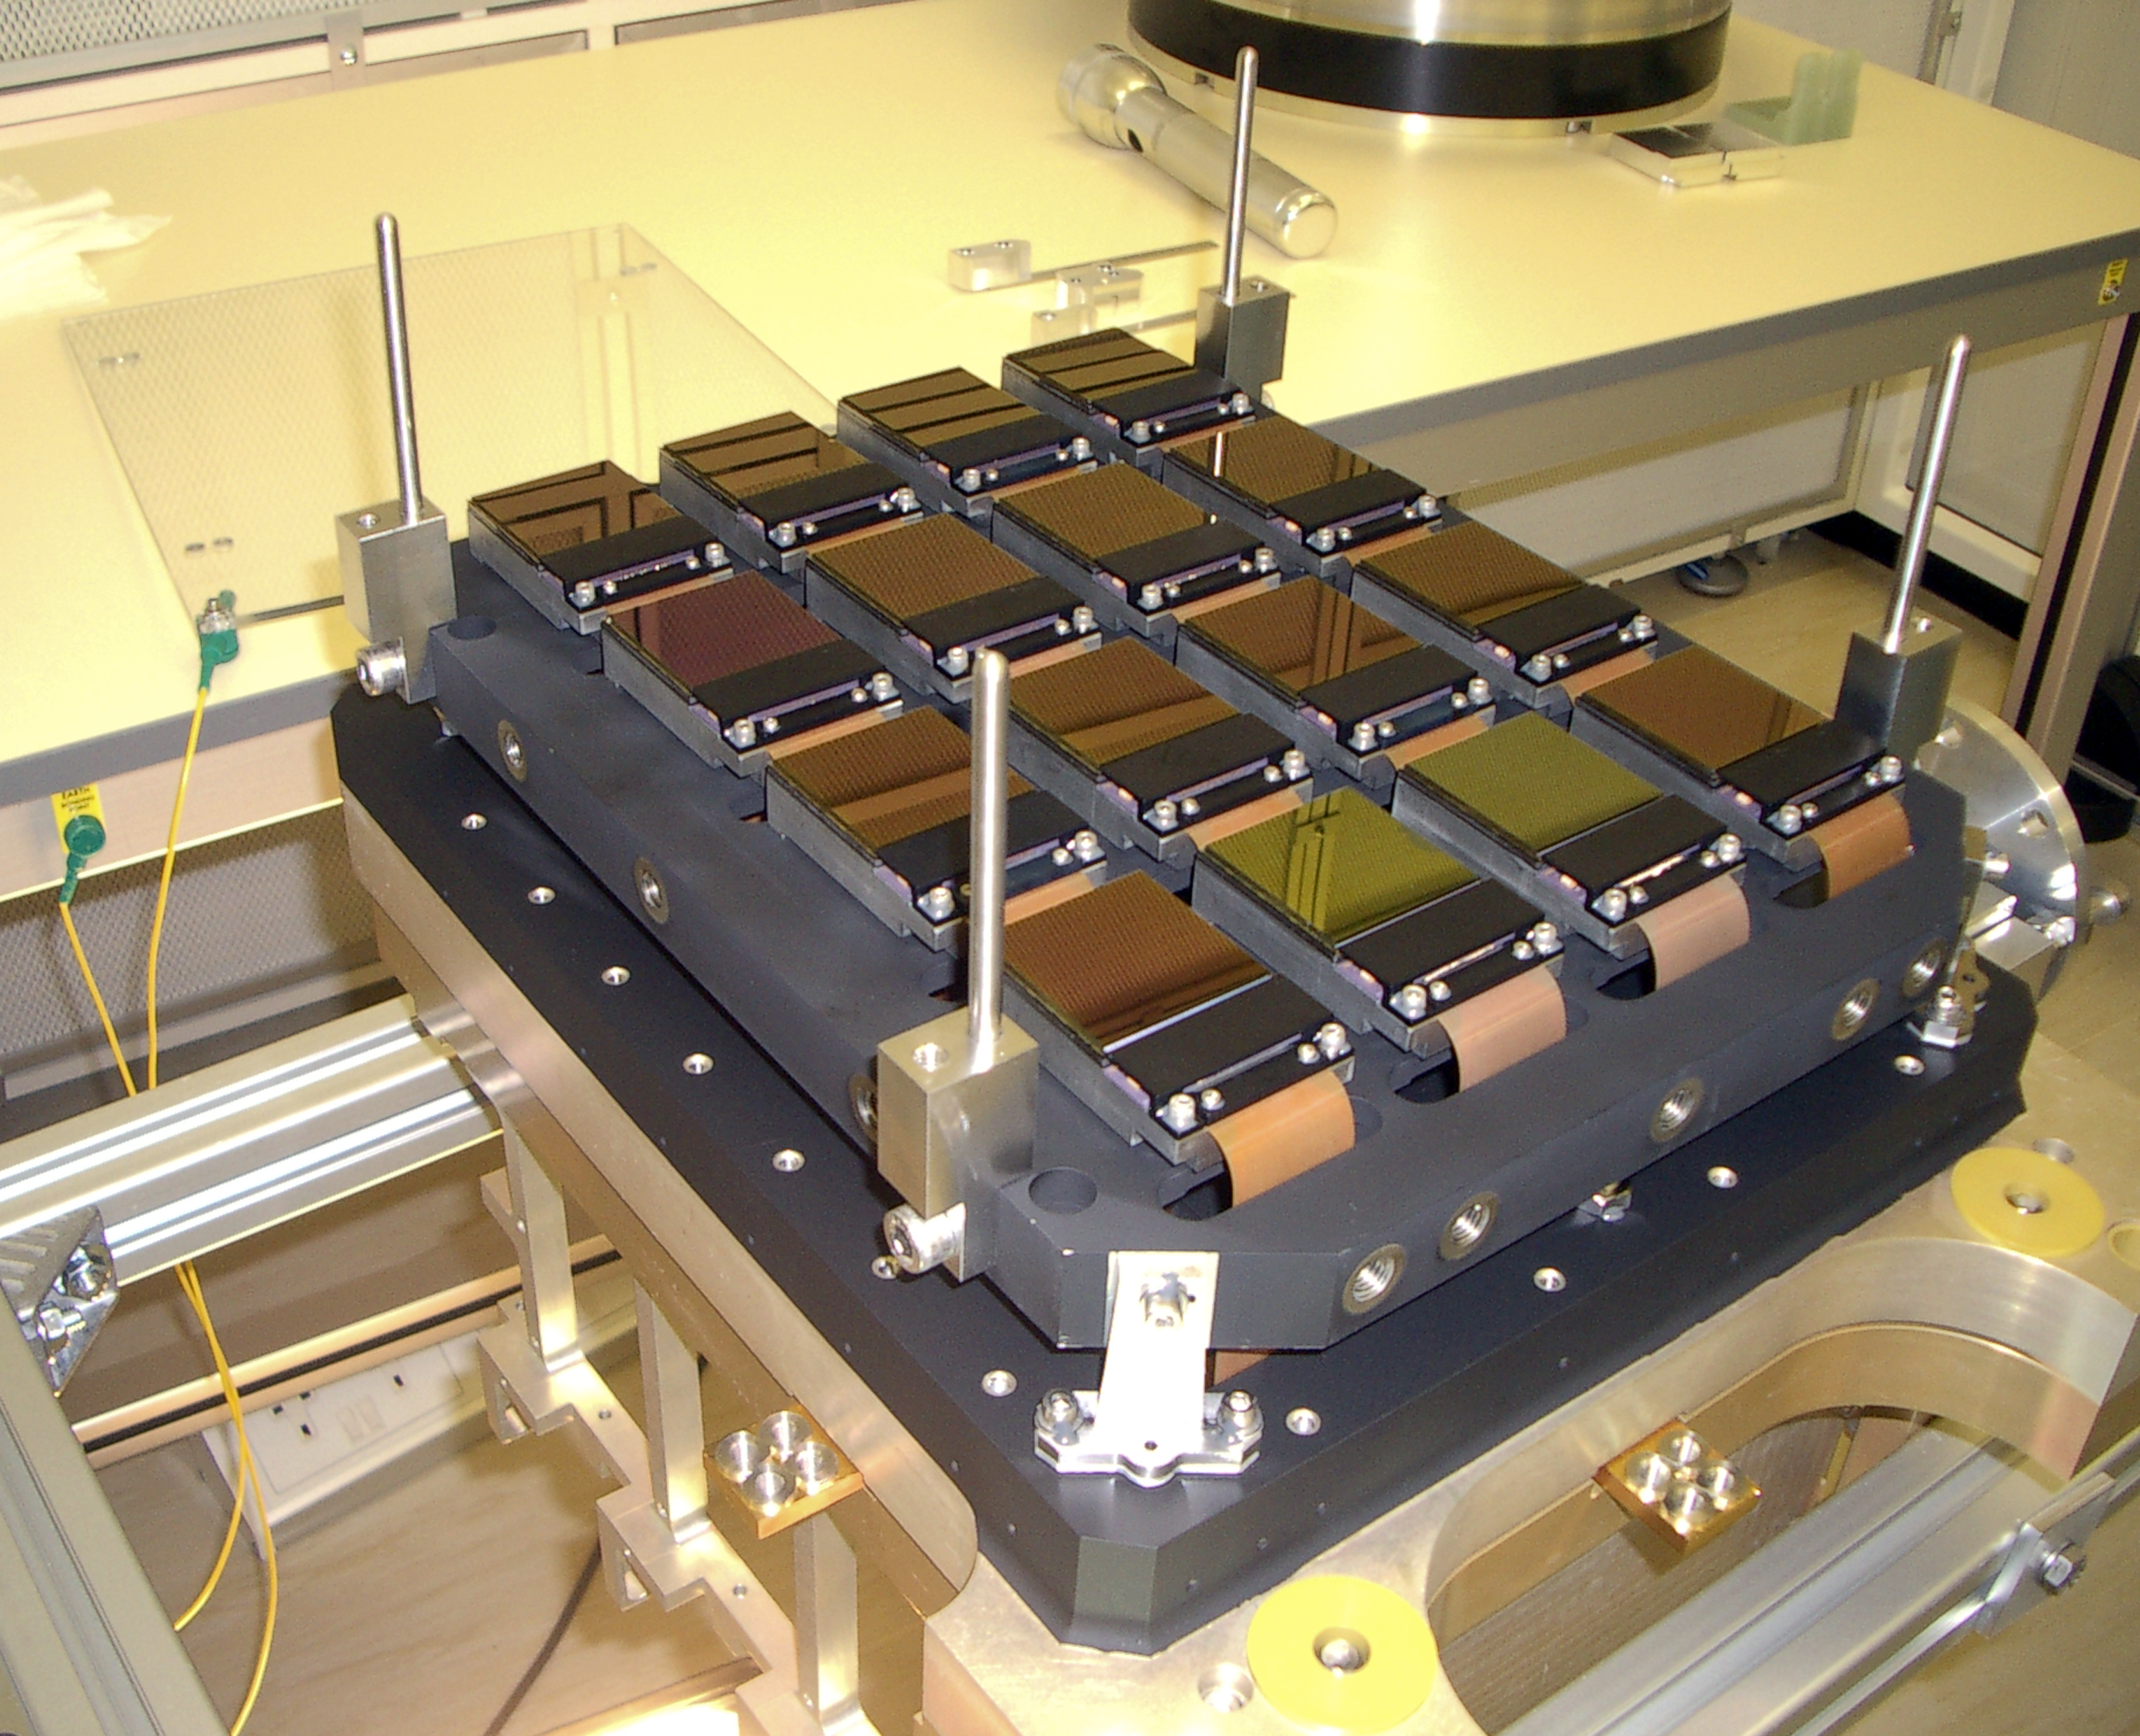

The detectors inside the VISTA camera

The array of sixteen infrared-sensitive chips that form the heart of the VISTA camera. Here shown undergoing laboratory tests.

Credit: VISTA/ESO